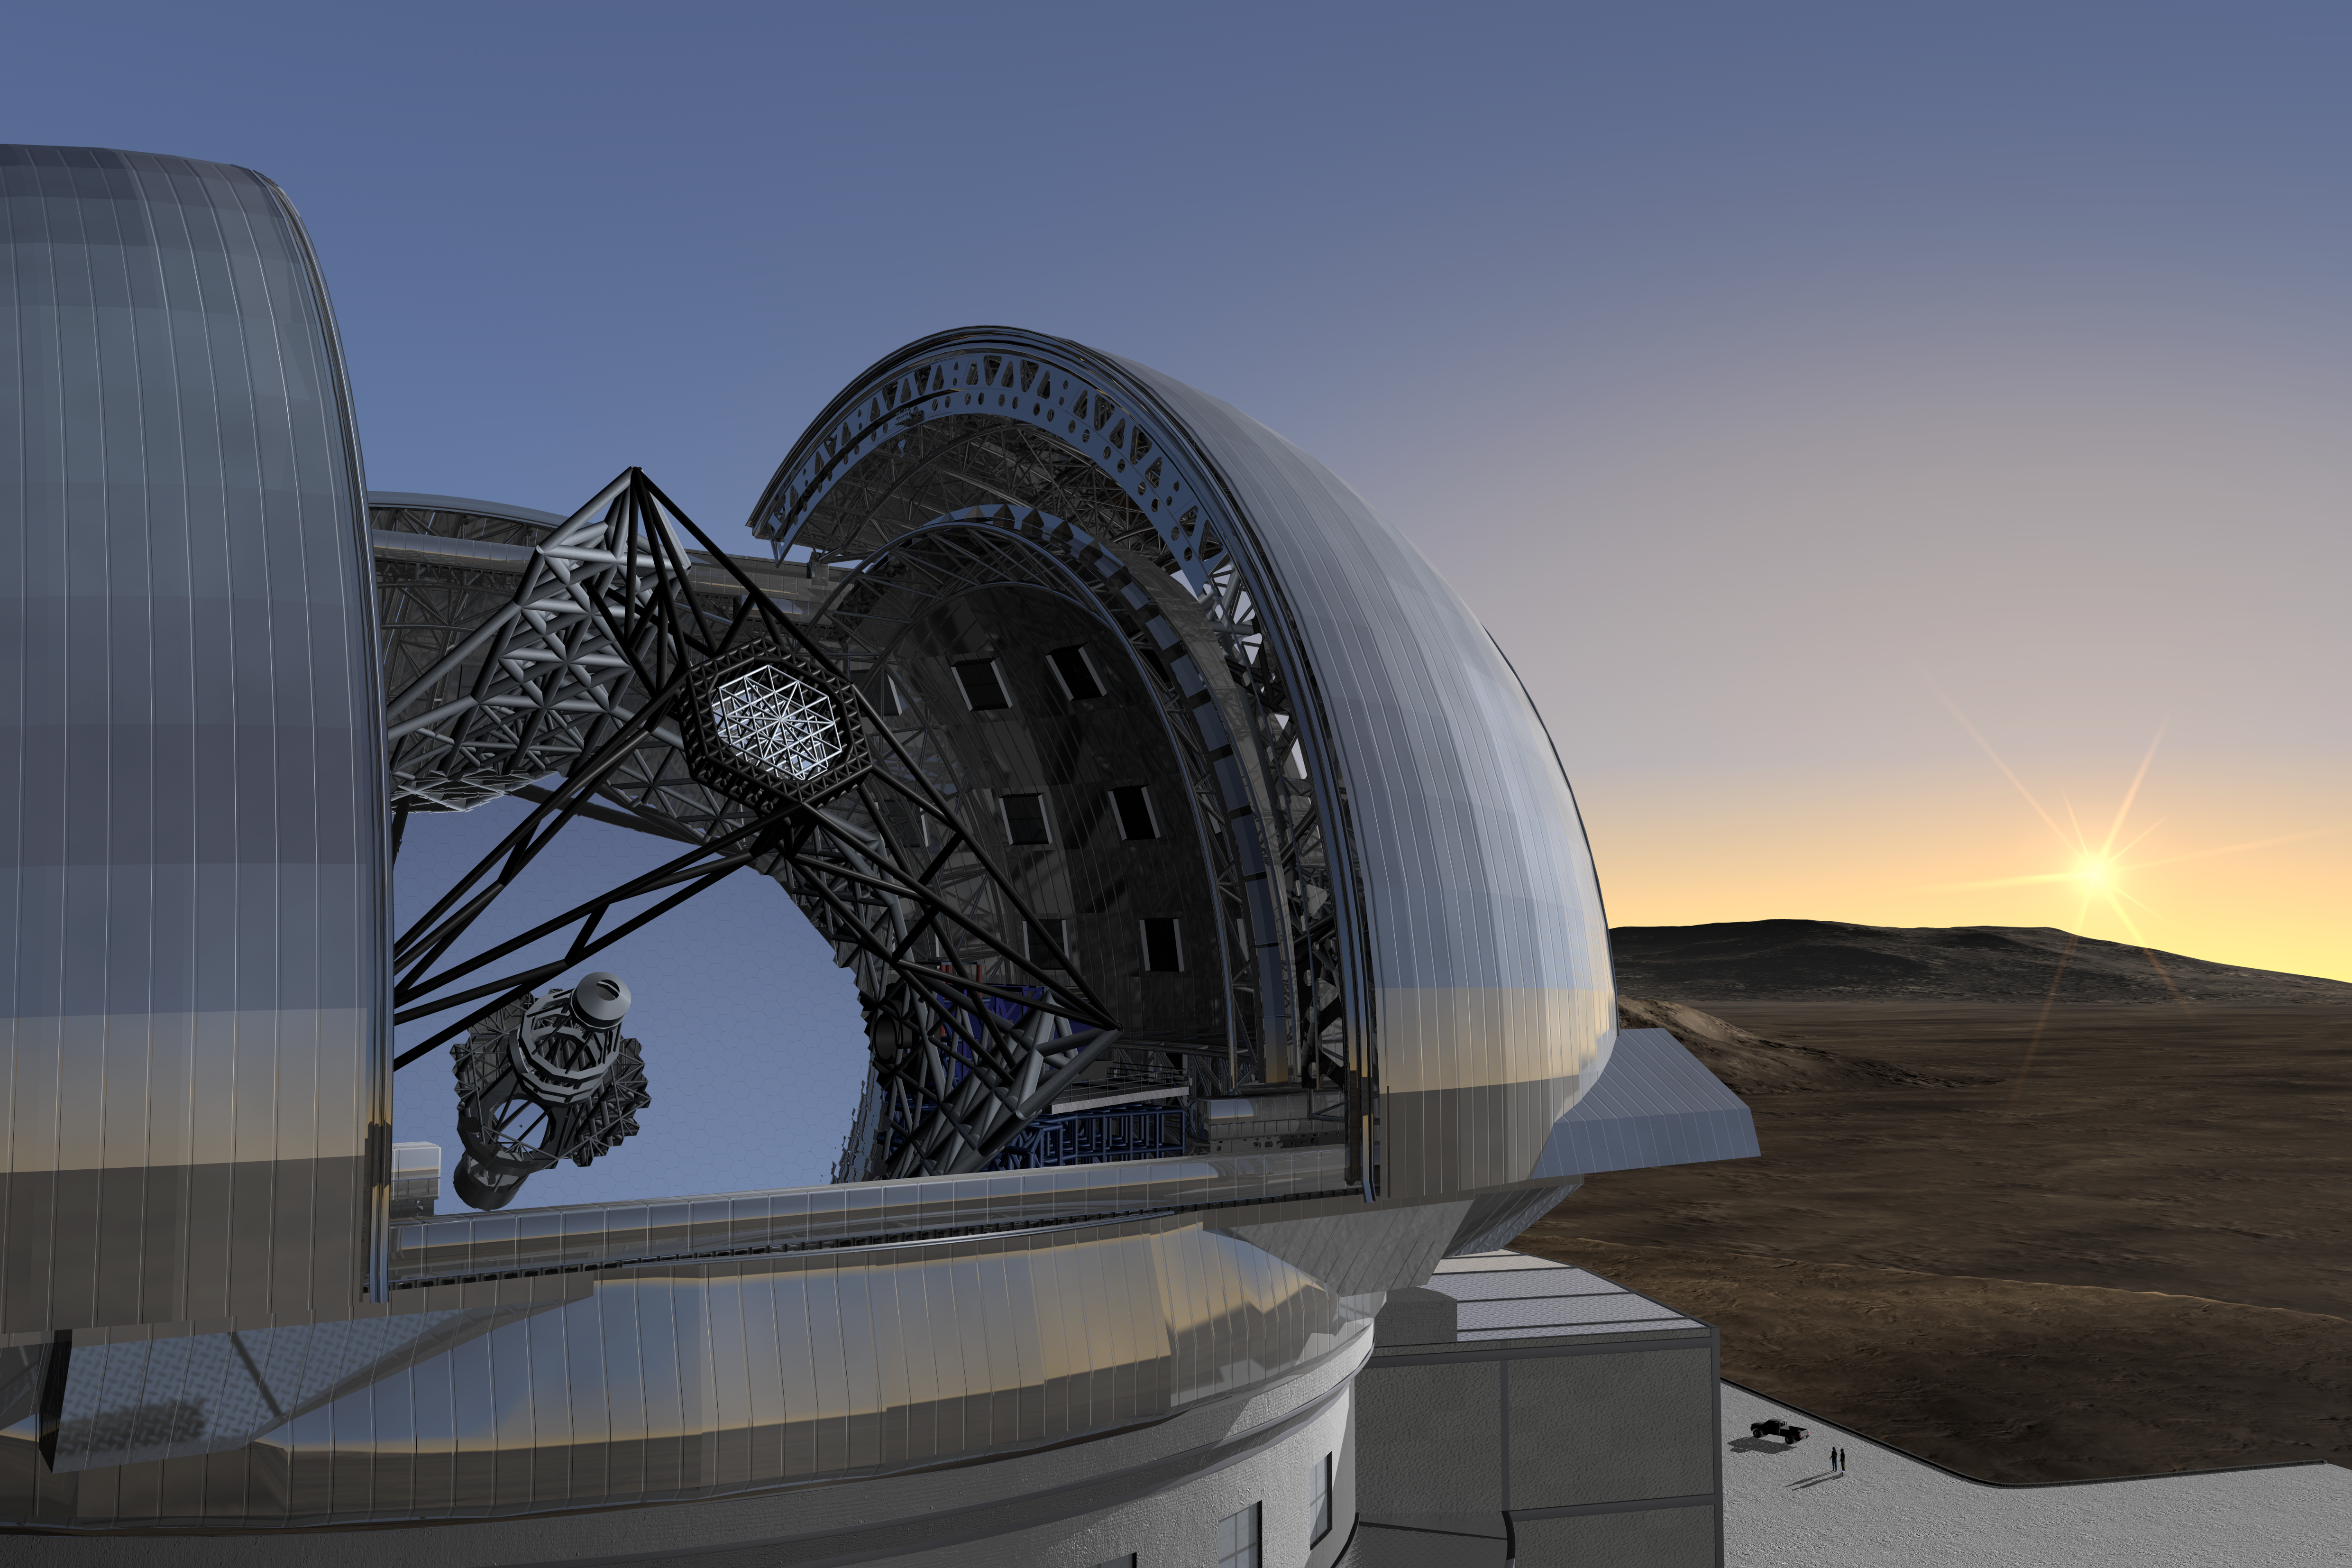

ELT closeup

Artist’s impression of the ELT. On the right side of the supporting structure of the telescope the instrument platform for the Nasmyth focus is seen. Instruments weighing in at over 20 tons and with dimensions as large as 16 m on a side can be accommodated at the focus. More than one of these can be present on the platform at any given time.

The design for the ELT shown here was published in 2009 and is preliminary.

Credit: ESO